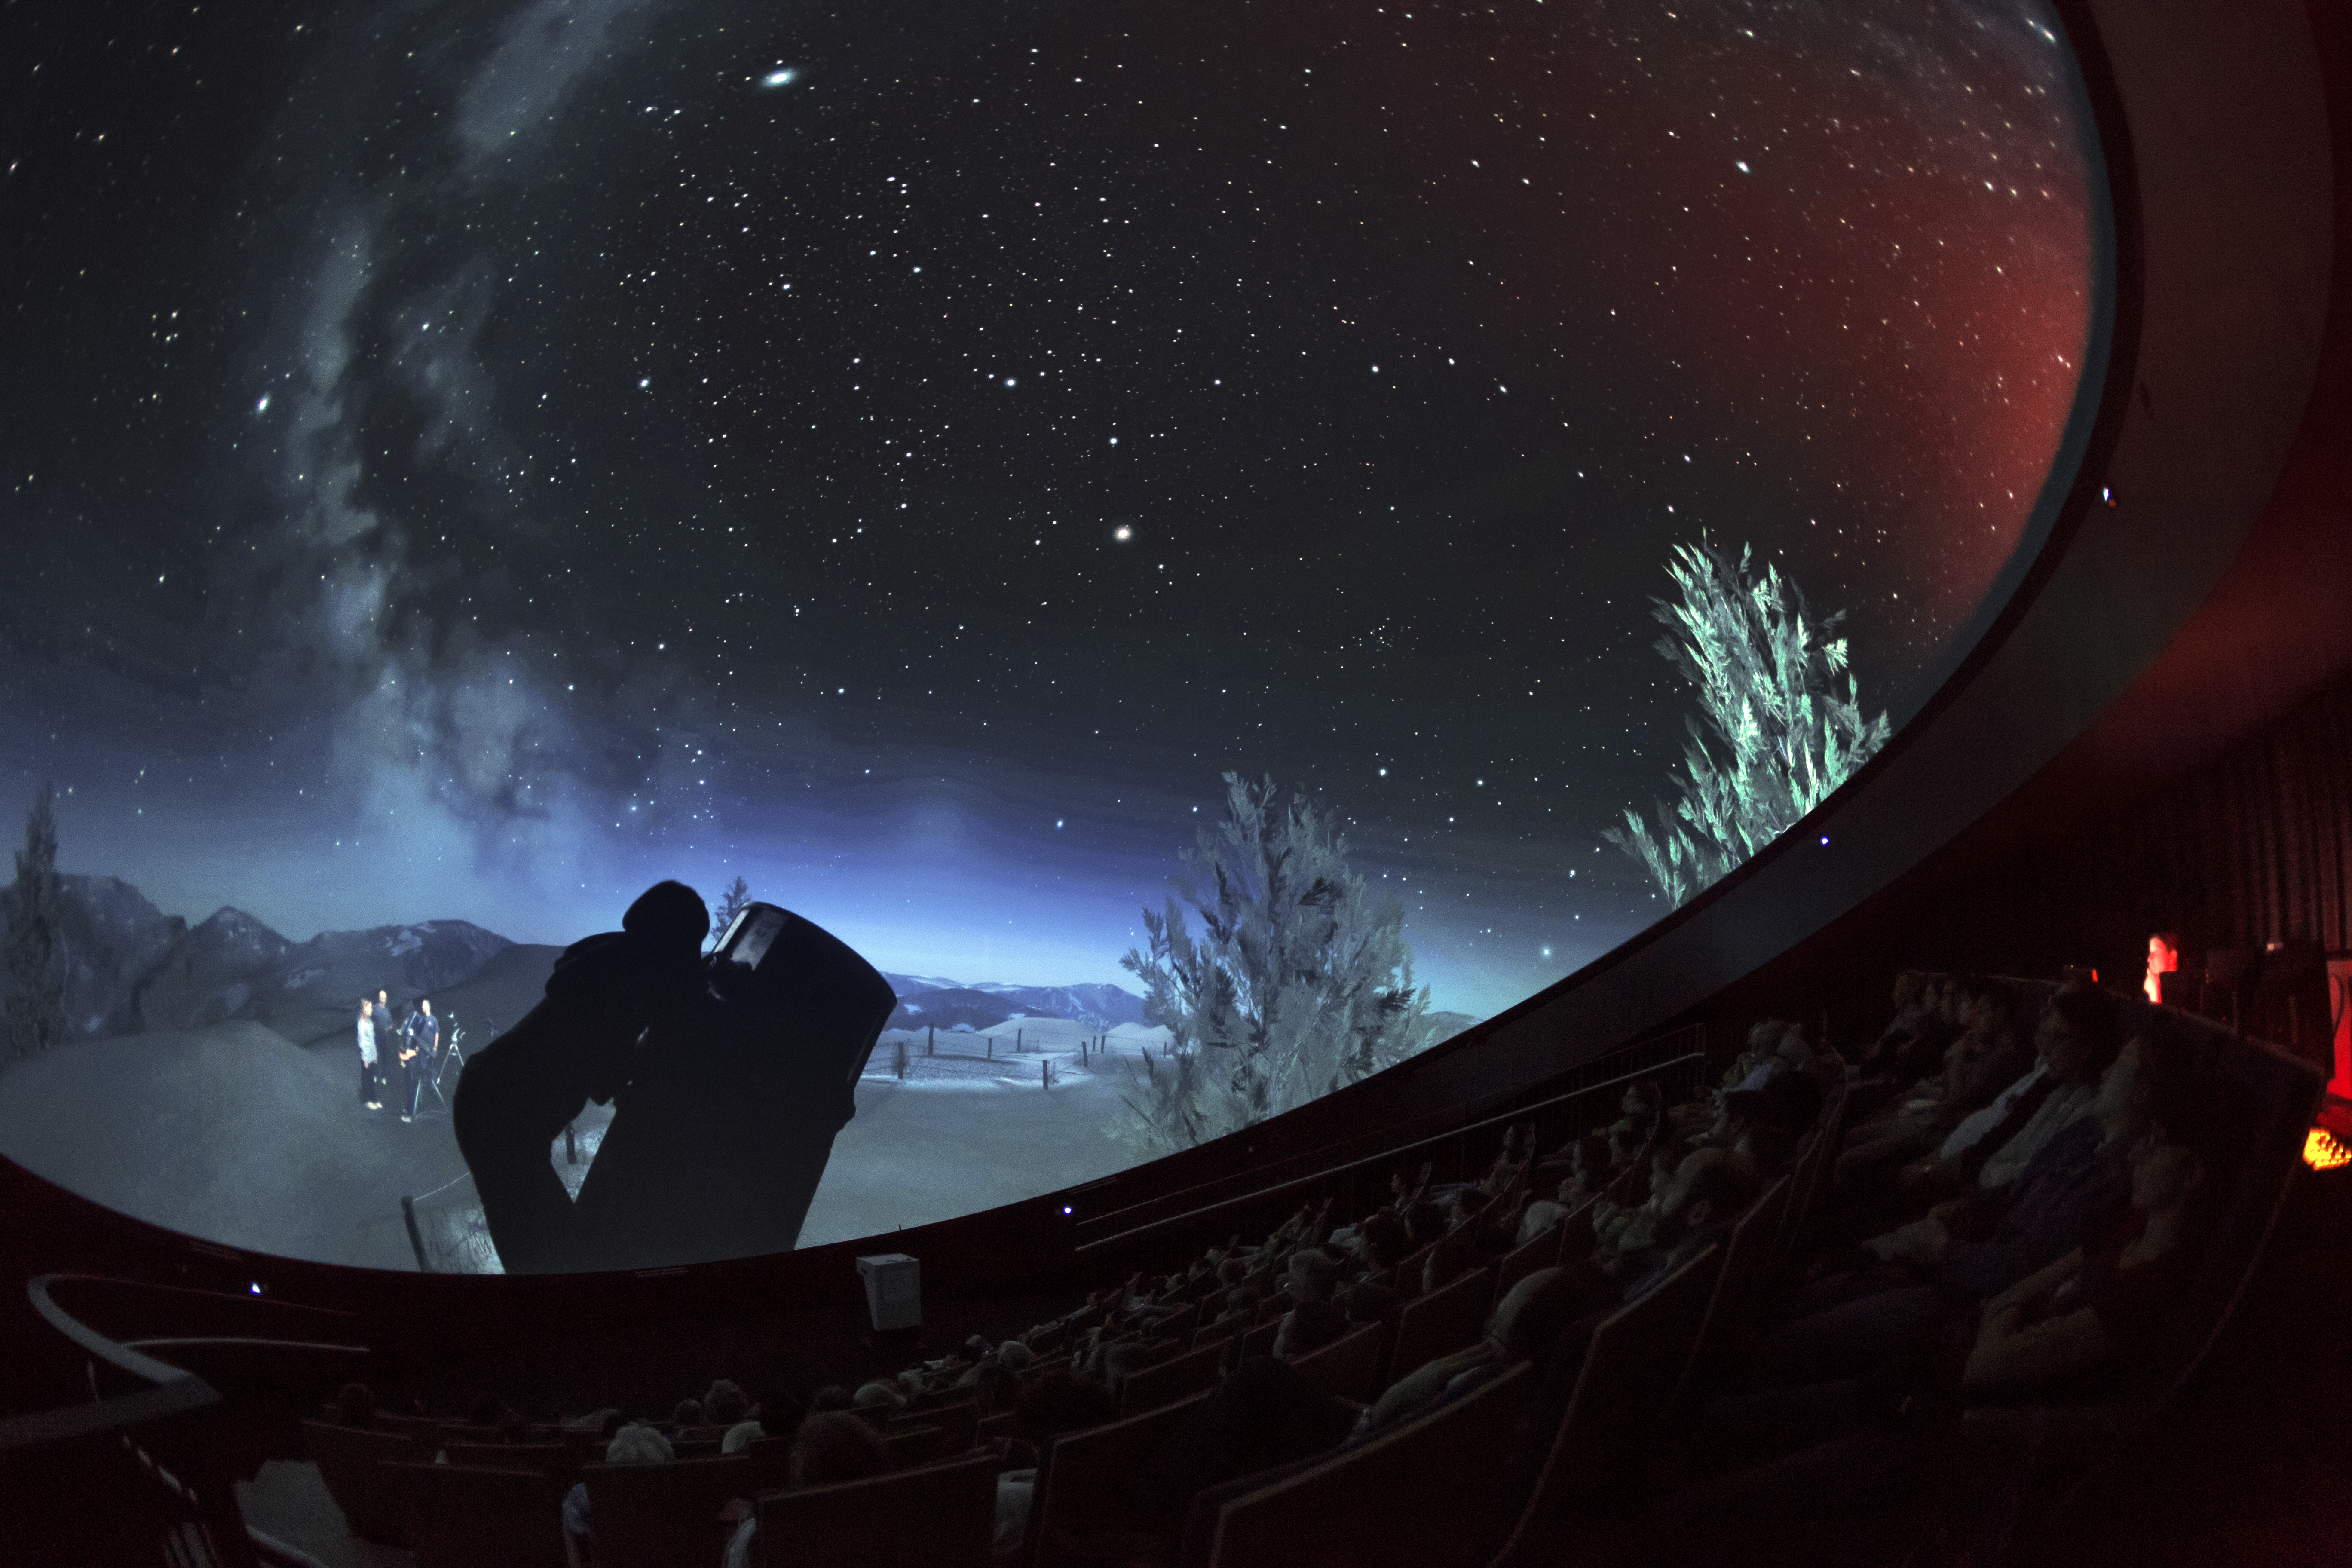

Stargazing in the planetarium

A view from inside the planetarium at the ESO Supernova Planetarium & Visitor Centre, which opened its doors to the public on Saturday 28 April 2018. The building is open five days a week and features planetarium screenings, tours and a permanent exhibition in both German and English. The 25-degree tilted planetarium dome does not just give the audience the sensation of watching the Universe, but of being immersed in it.

Credit: ESO/P. Horálek